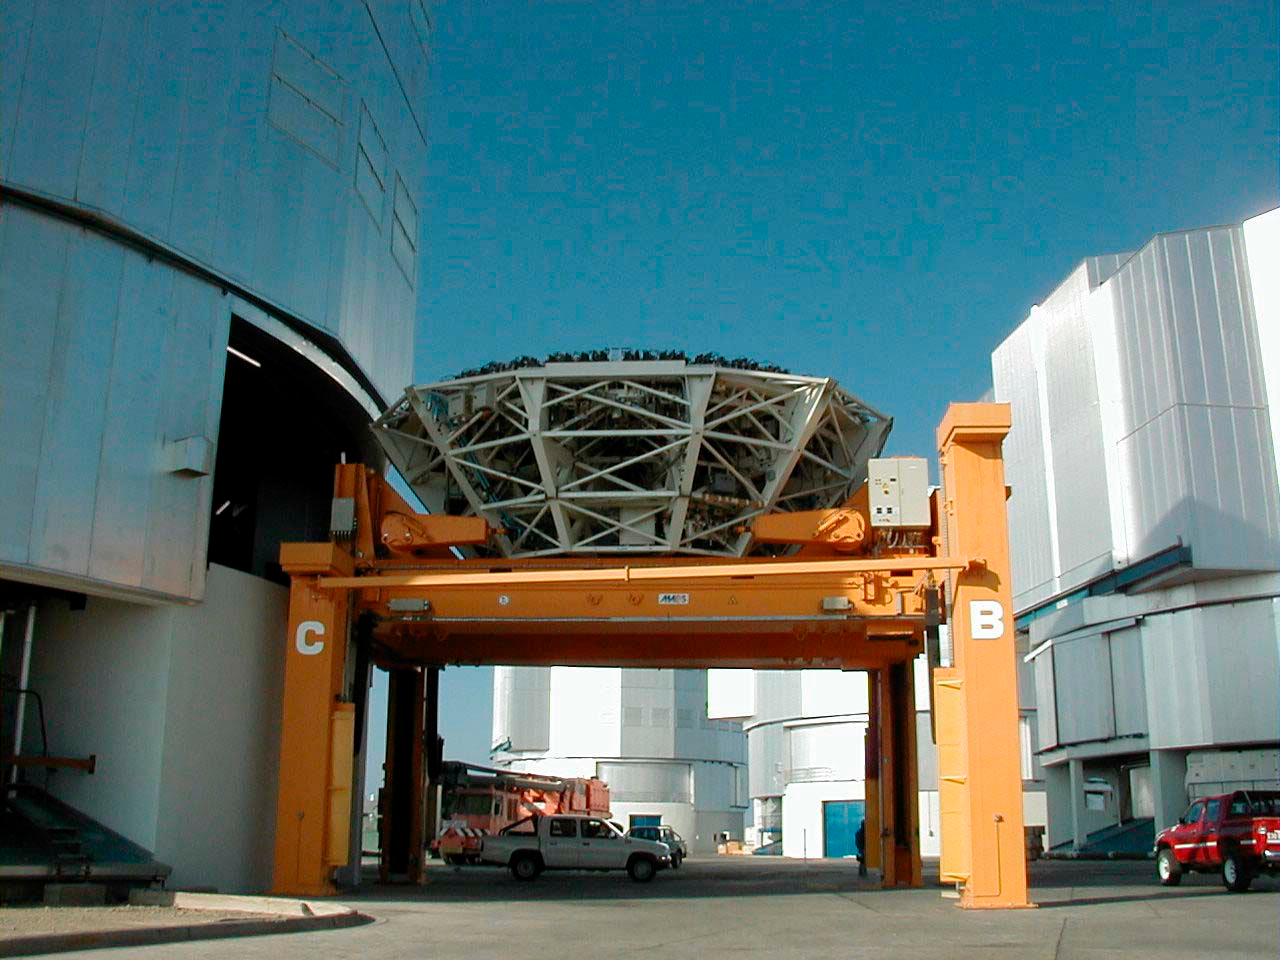

YEPUN is receiving its mirror

The Mirror Cell outside the opening, about to be moved into the building. On this photo, all four telescope enclosures are visible. (This digital photo was obtained on January 6, 2000).

Credit: ESO